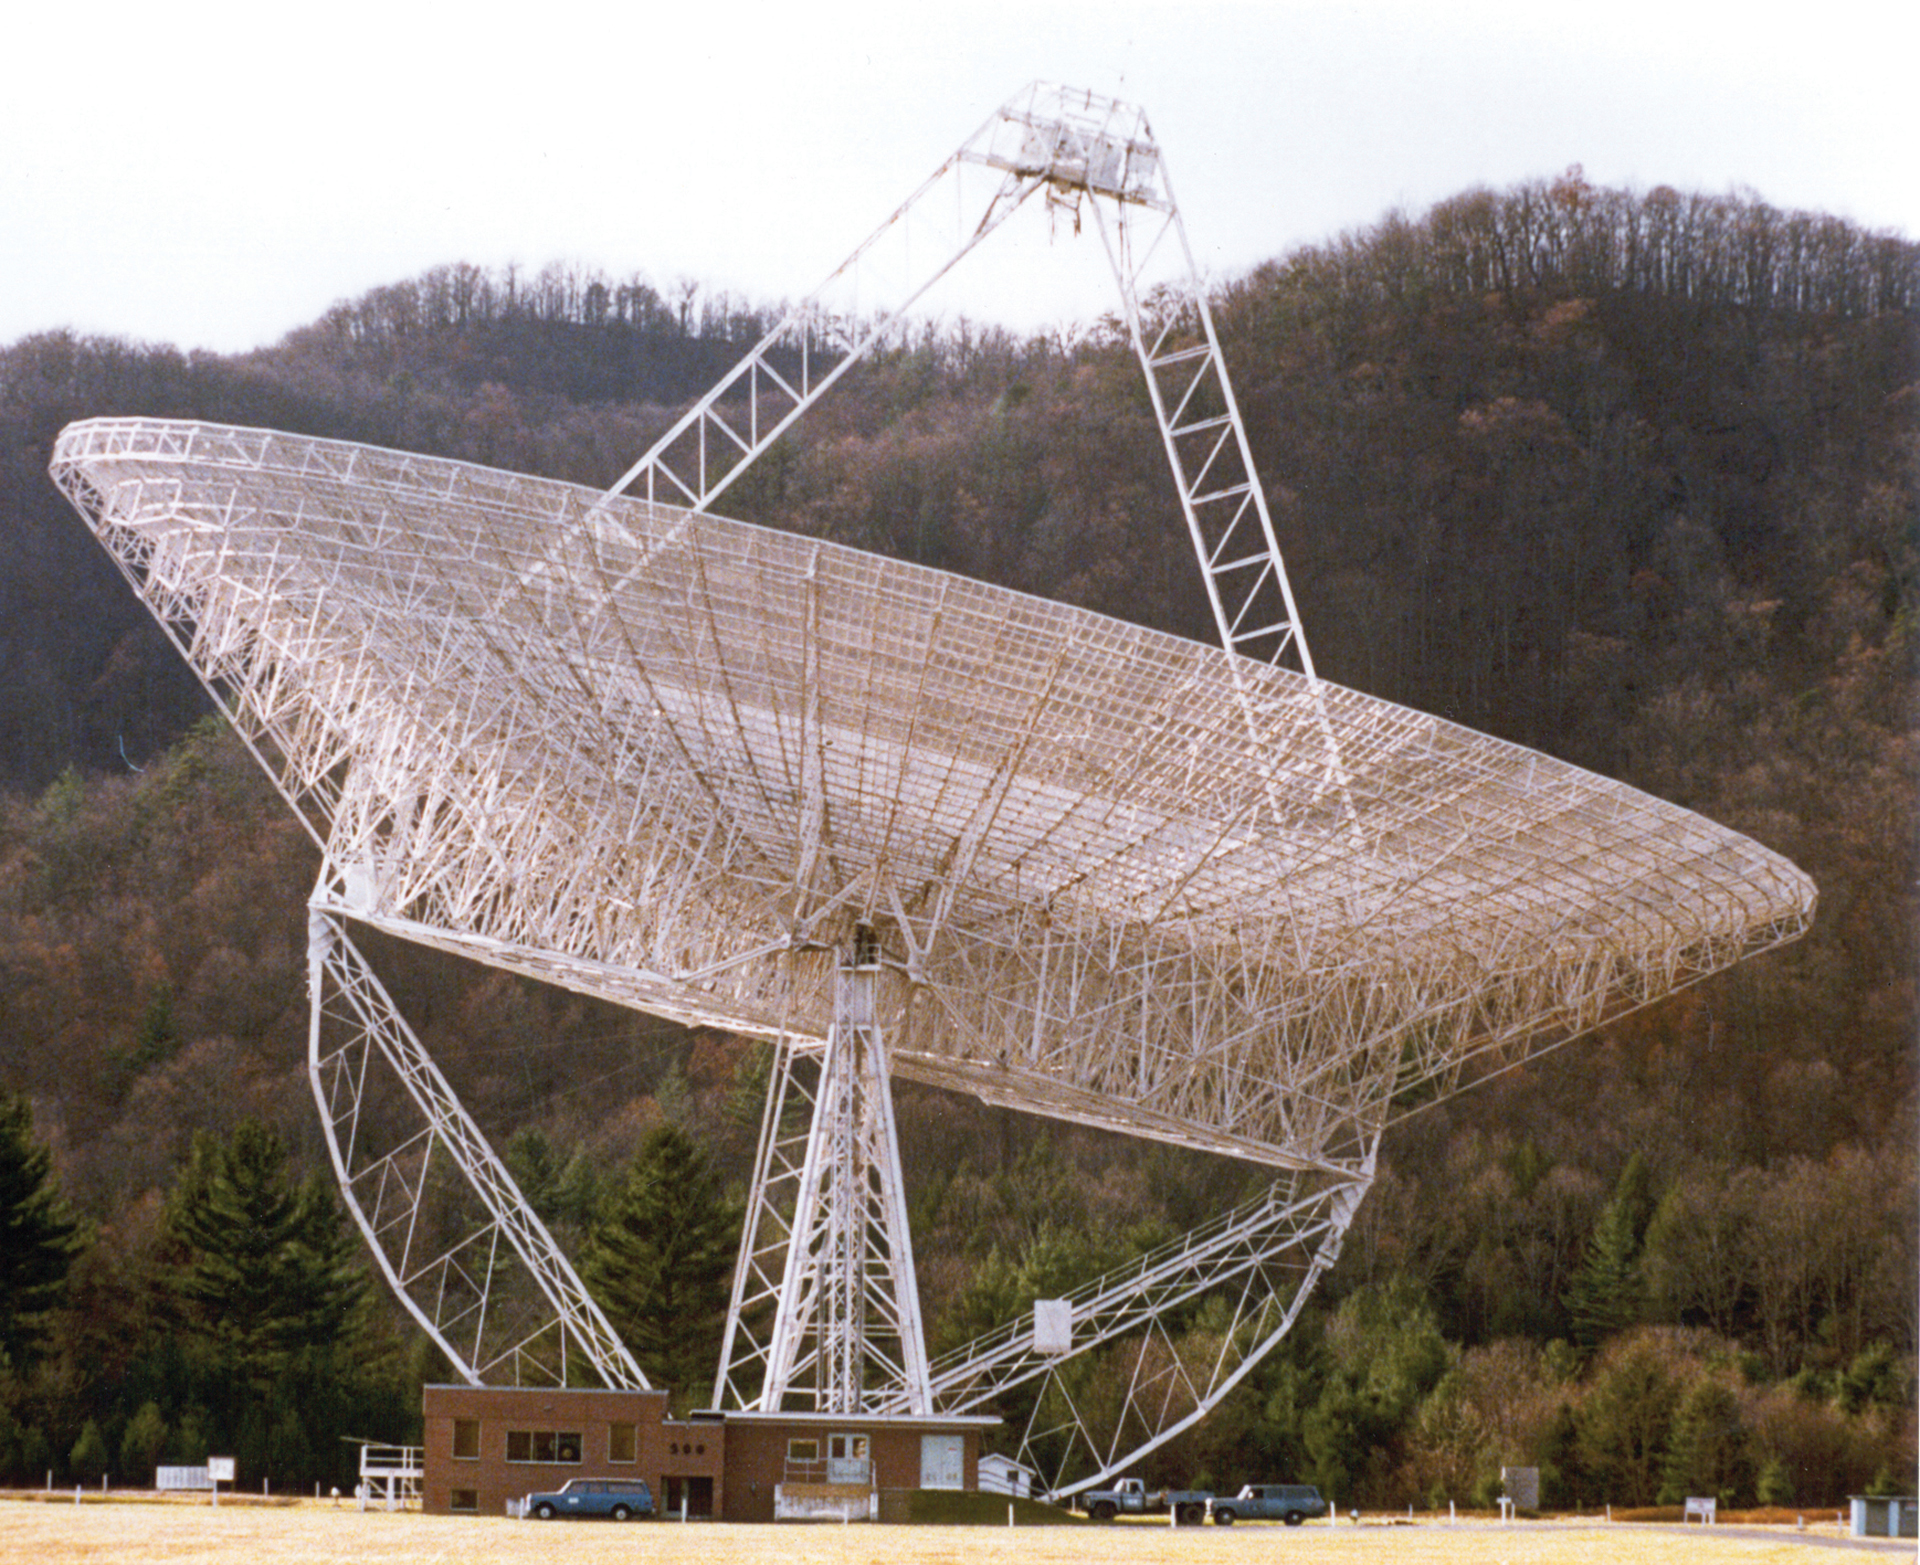

The last photograph of the 300-foot telescope intact

This is the last photograph of the 300-foot showing it intact. It was taken on the afternoon of November 15, 1988, hours before the giant dish collapsed.

Credit: Richard Porcas